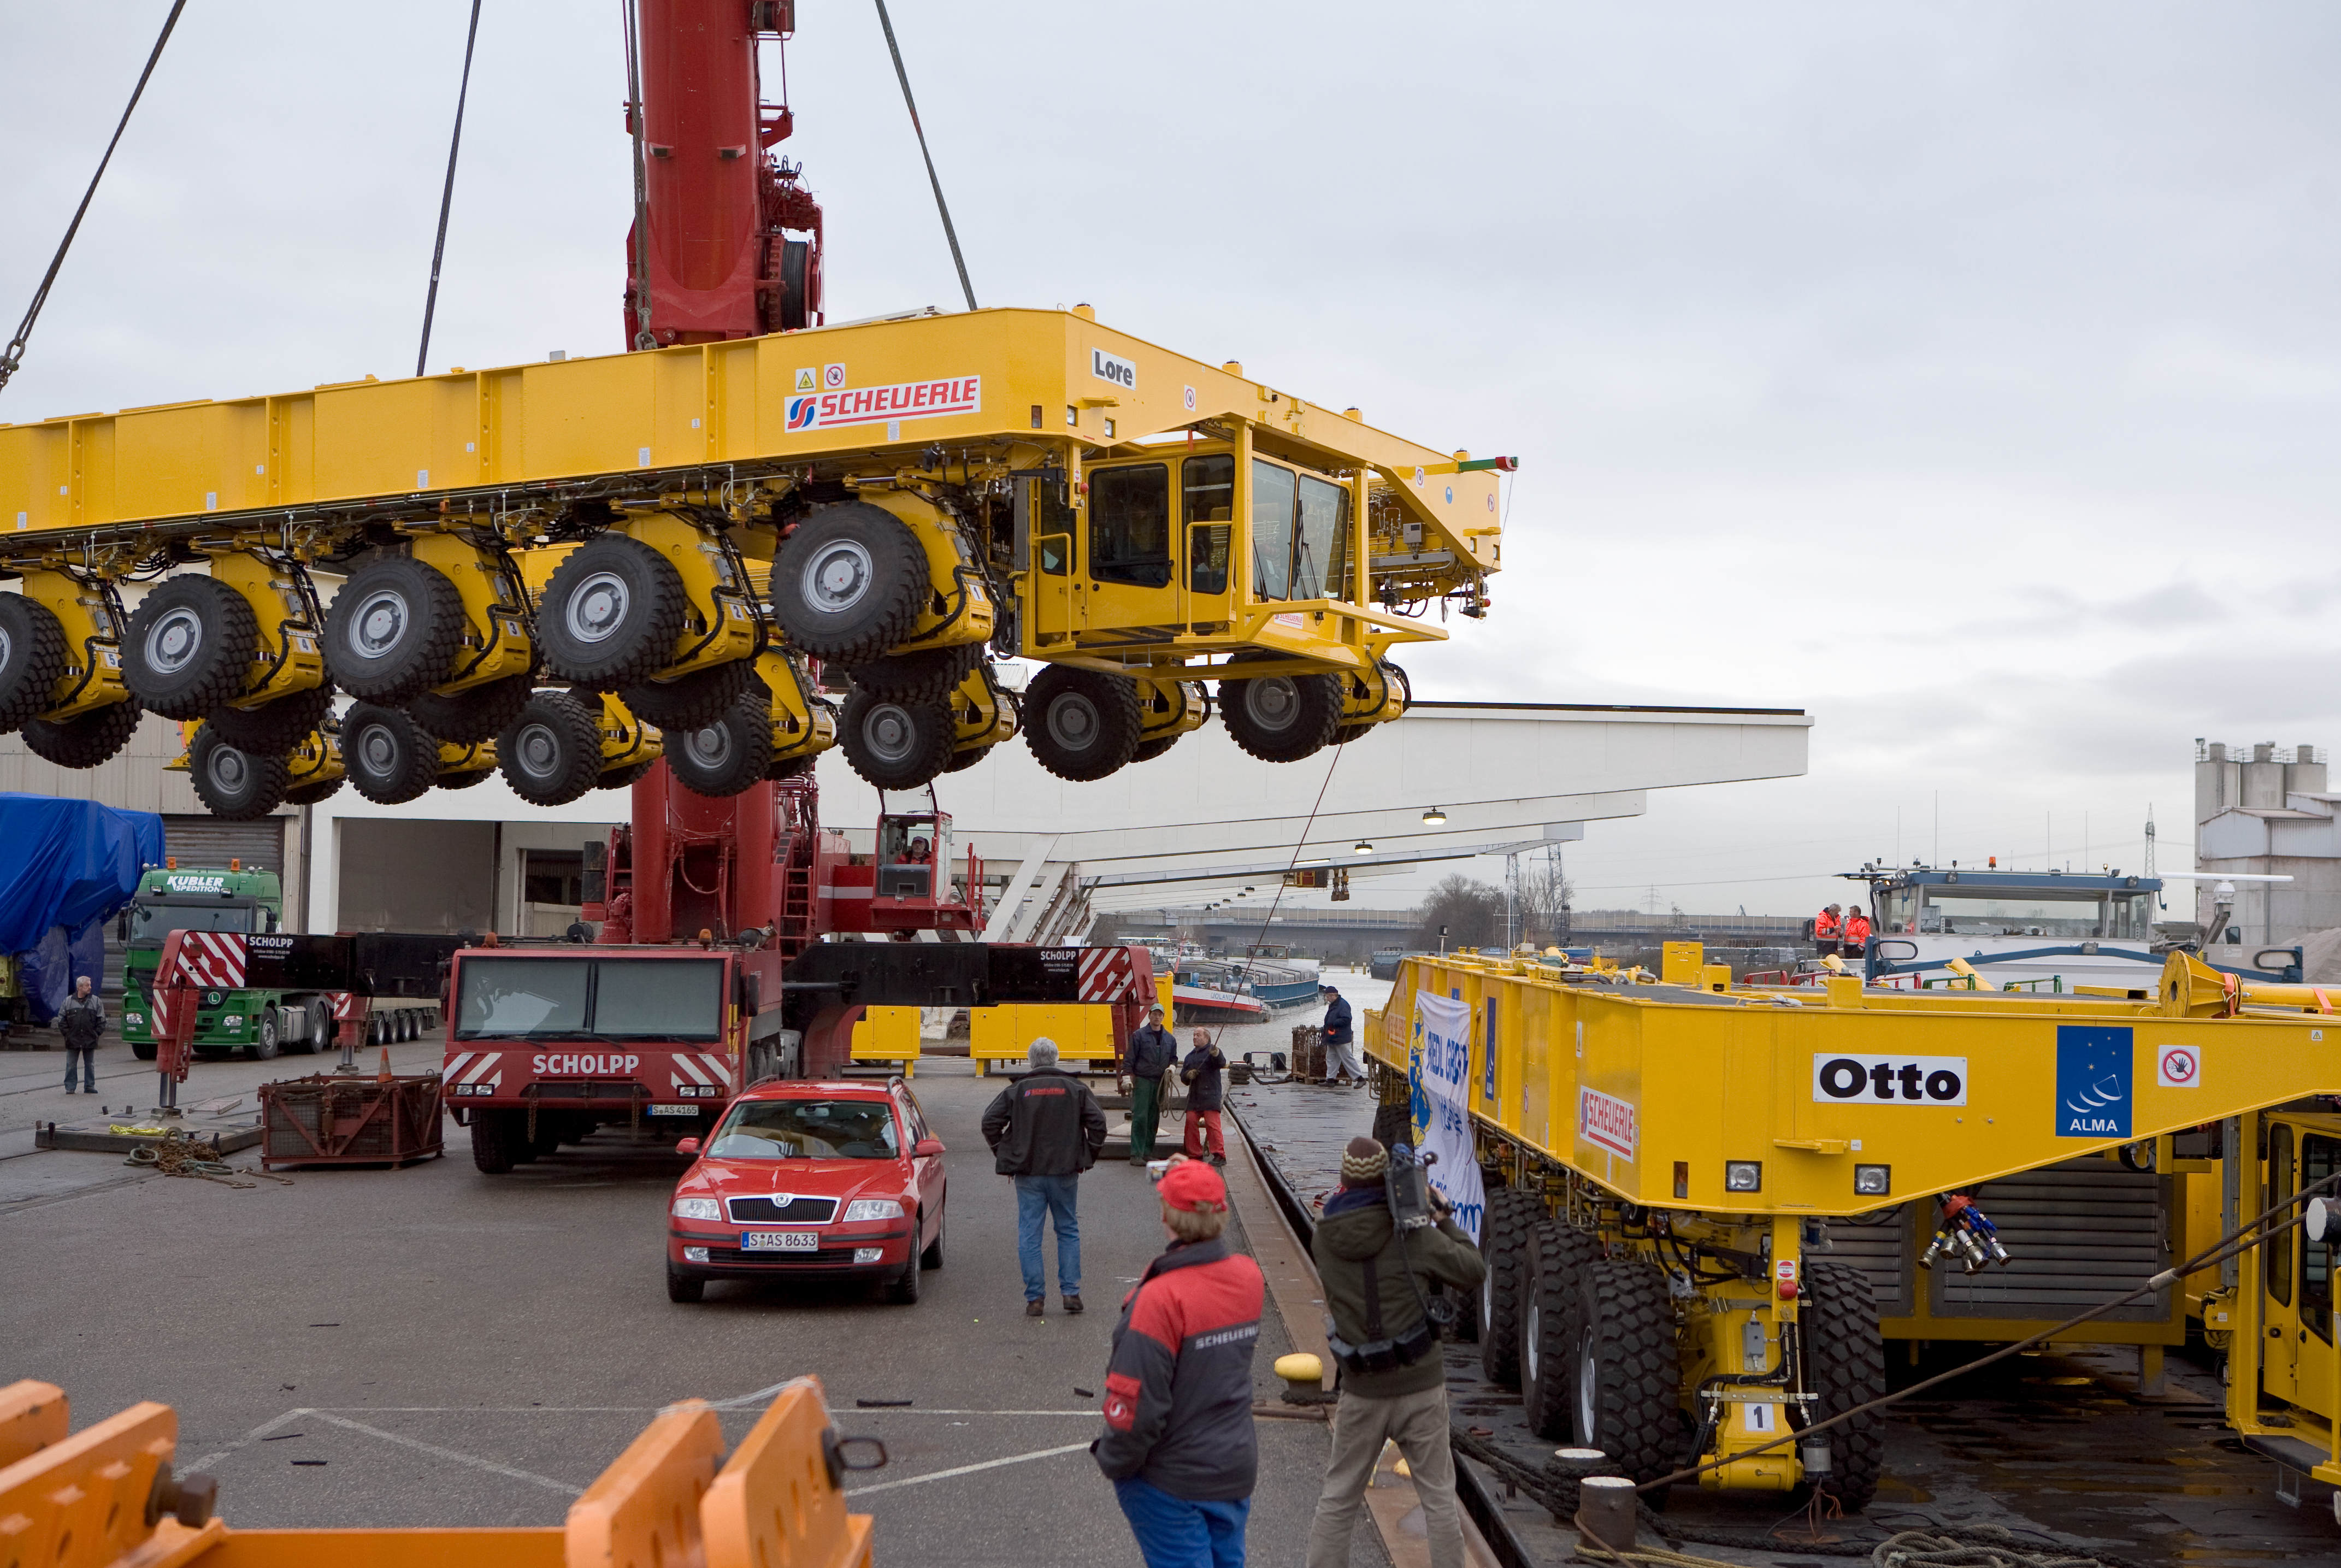

ALMA transporters

On 3 and 4 December 2007, the two ALMA antenna transporters, Otto and Lore, were being loaded onto a barge on the Neckar at Heilbronn harbour (Germany) to start their long journey to Chile.

From there, they will travel to Antwerpen (Belgium) and then put onto a ship towards the port of Mejillones, in the north of Chile, to finally reach the ALMA base, close to San Pedro de Atacama.

The ALMA antenna transporters are each 20 metre long, 10 metre wide and 6 metre high, and weigh 130 tonnes. They will be able to transport a 115-tonne antenna and set it down on a concrete pad within millimetres of a prescribed position. Image taken in December 2007.

Credit: ALMA (ESO/NAOJ/NRAO)